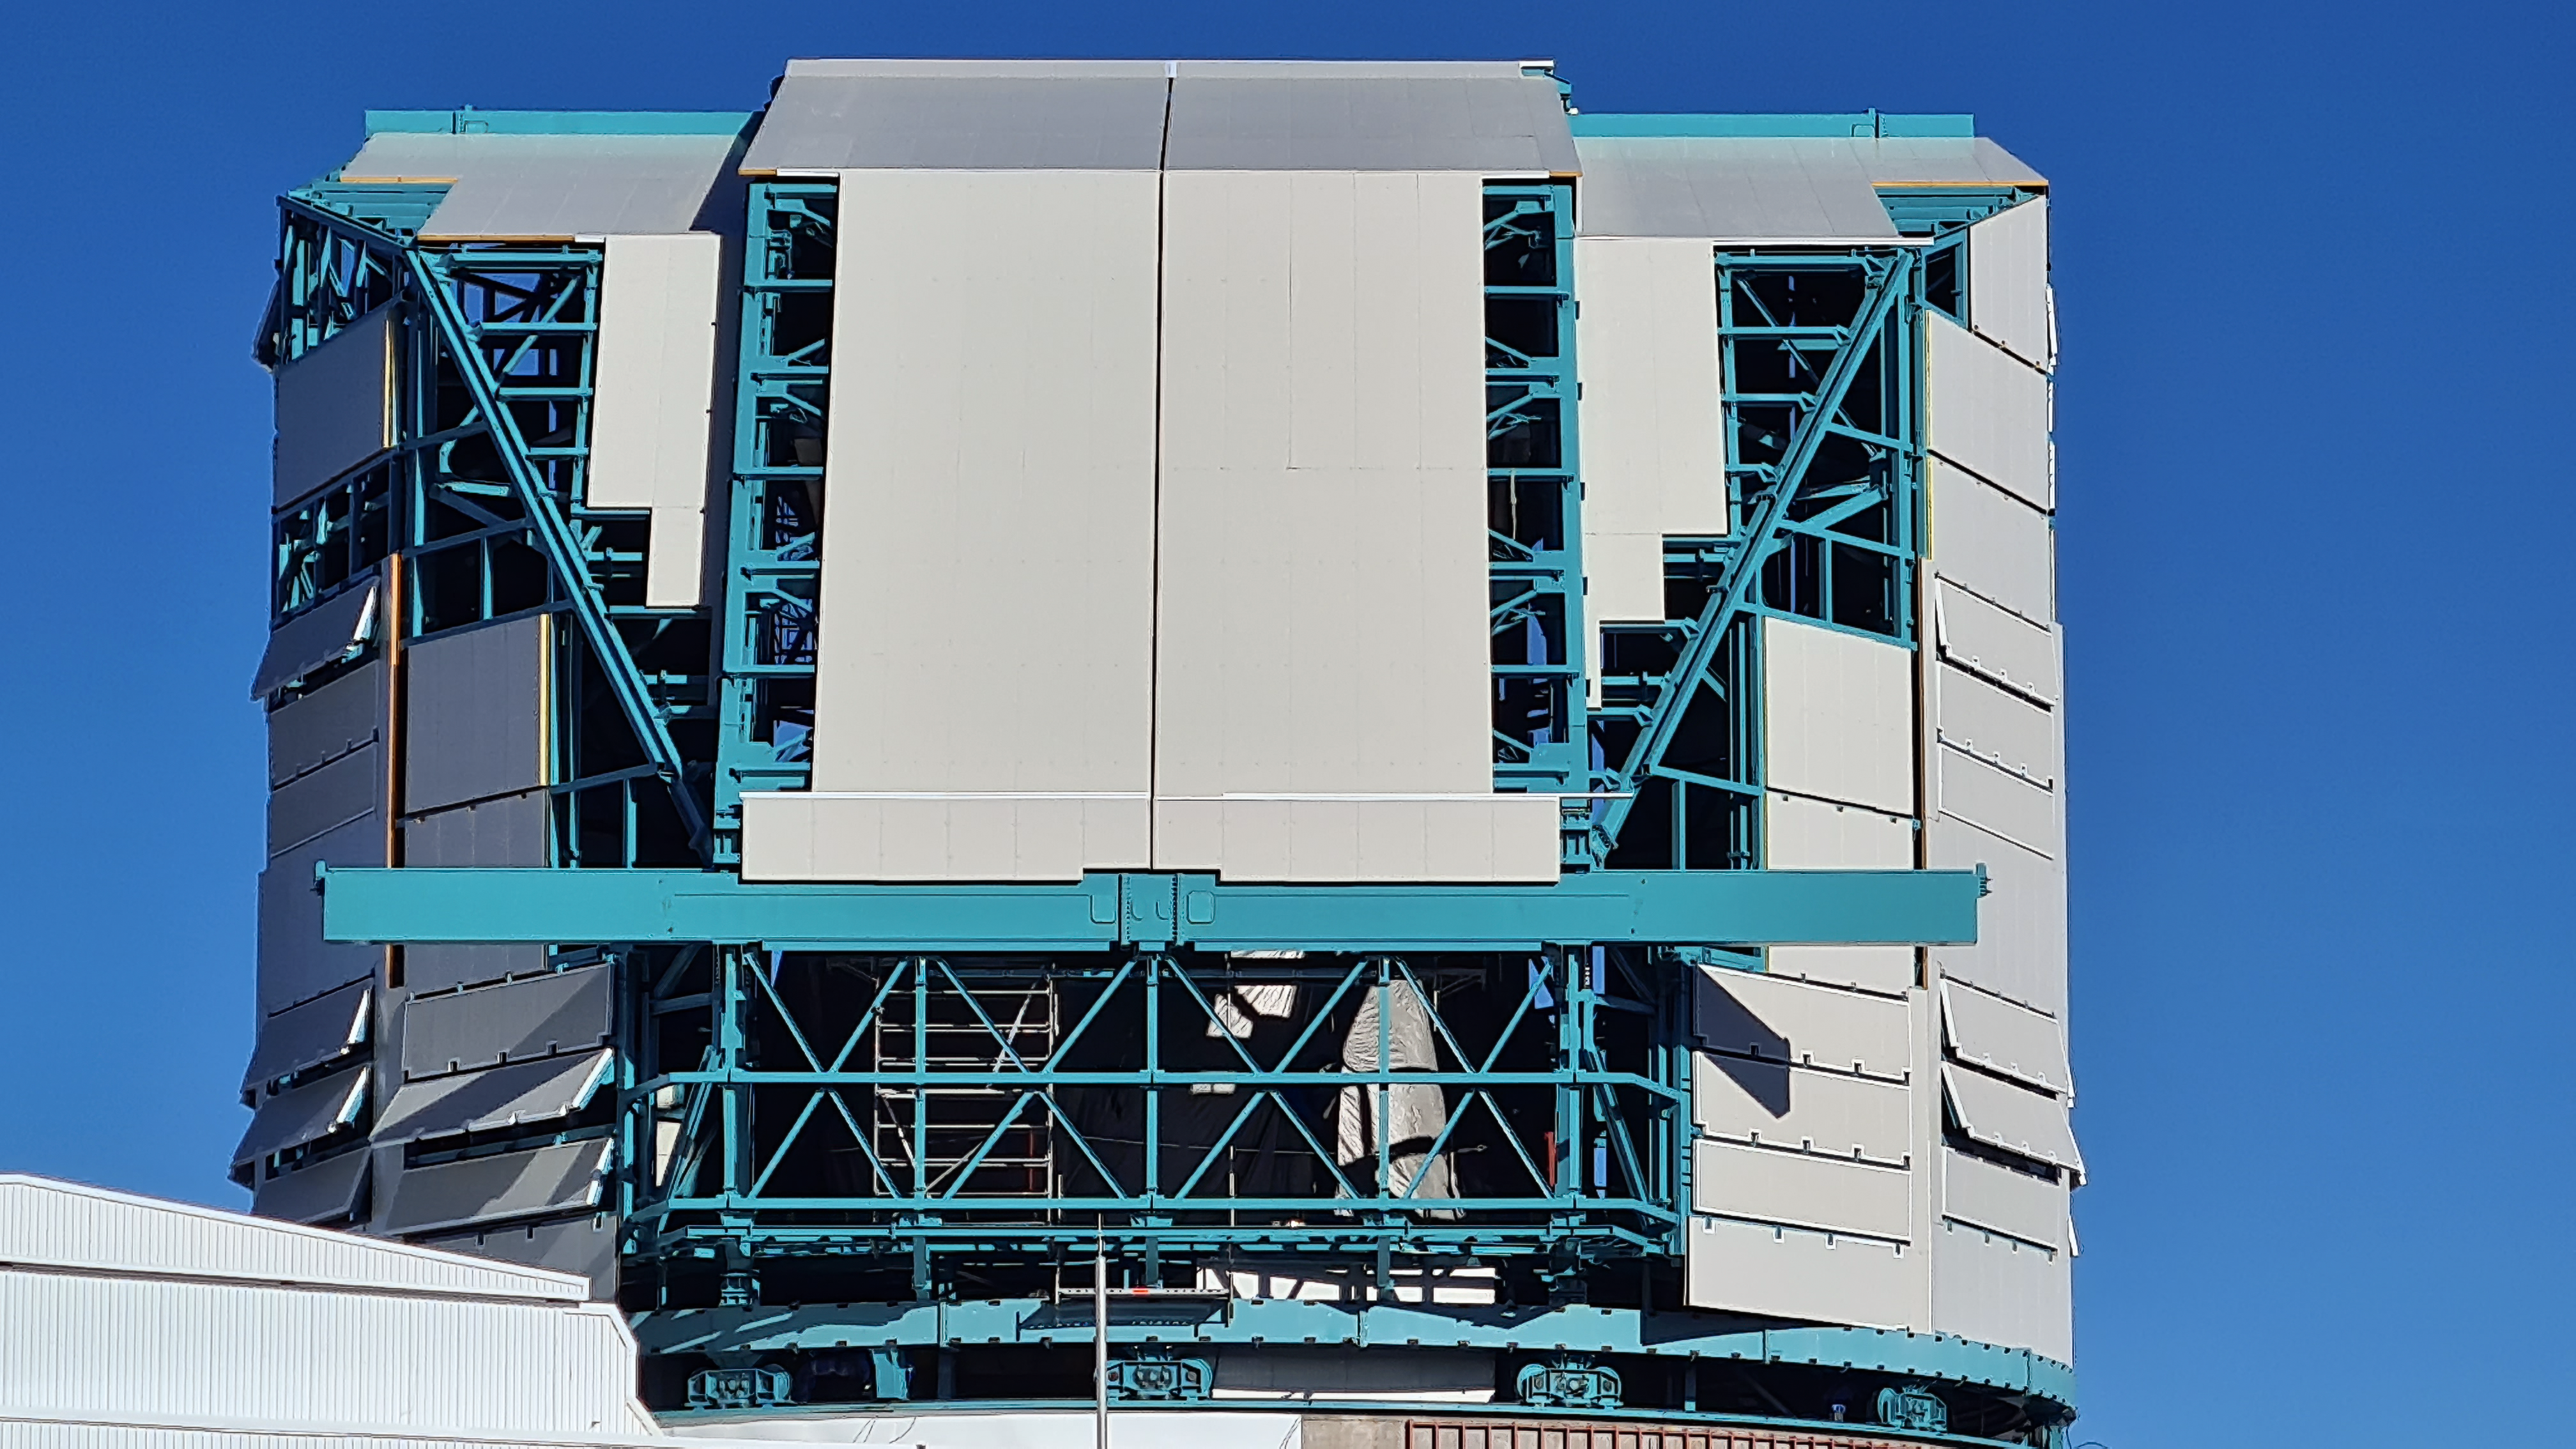

Vera C. Rubin Observatory 28 Aug. 2020

An inspection of the summit facility and equipment was performed on August 28, 2020, after some bad weather moved through the area. In general the facilities including TMA, Dome, Power, Water lines, Casino (cafeteria), Warehouse, (M1M3), etc, are in good condition.

Credit: Rubin Obs/NSF/AURA